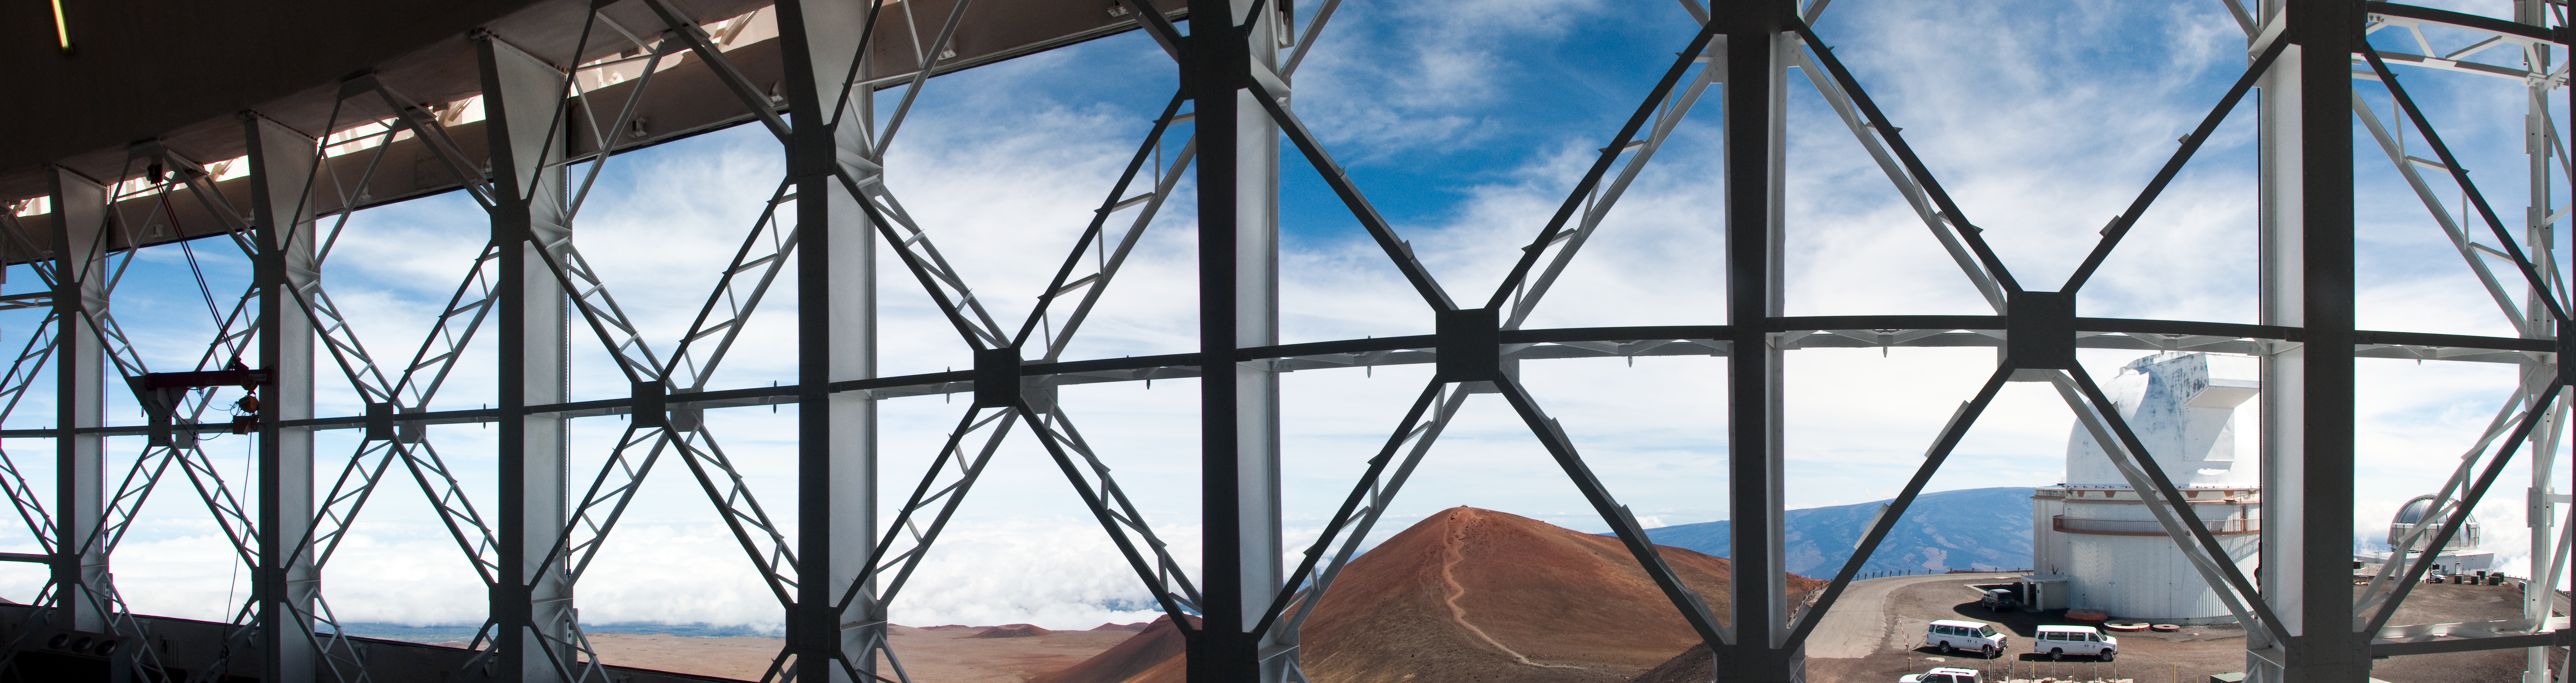

Vent Gates Panorama

View through the Gemini North Observatory vent gates. Prominently featured is the actual summit of Mauna Kea with the trail to the Hei‘au visible. In the distance, Mauna Loa rises behind two other observatories; the University of Hawaii 2.2-meter telescope, and the United Kingdom Infra-Red Telescope (UKIRT) on the far right. Five images were used to create this panorama.

Credit: International Gemini Observatory